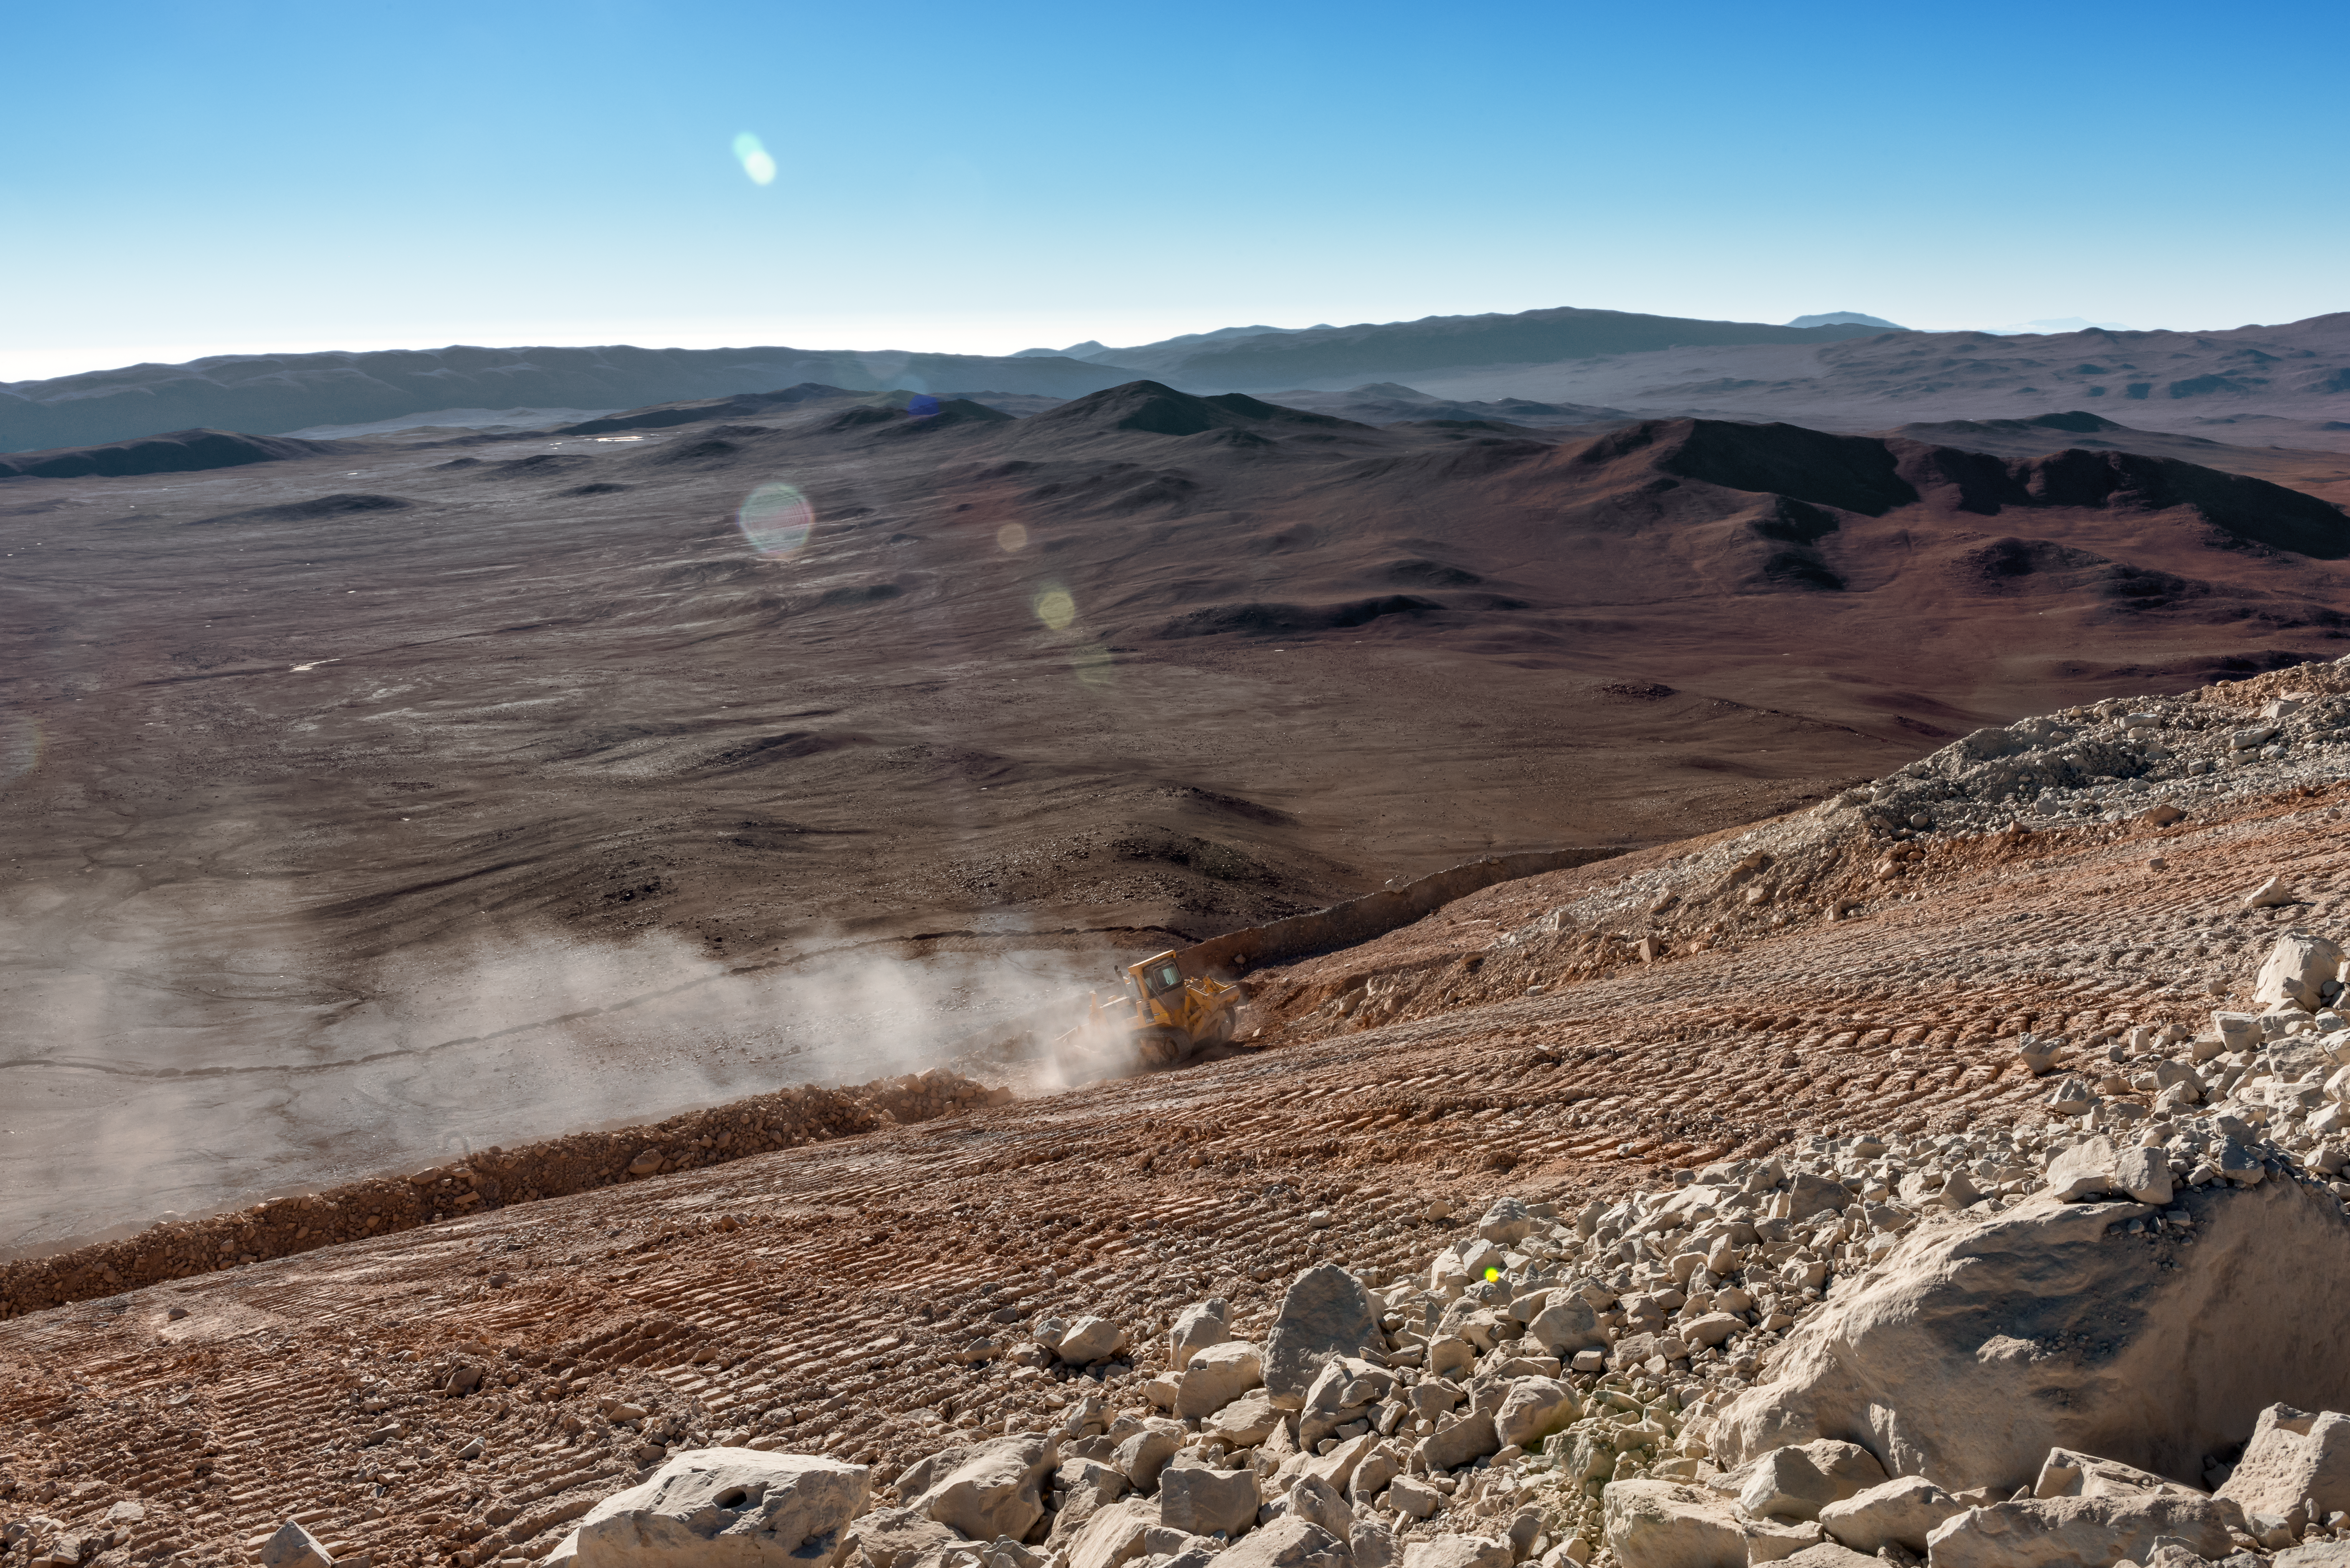

Cerro Armazones and the Atacama

Tyre tracks and boulders mark the slope of Cerro Armazones, where dust kicked up by a bulldozer is carried away on the wind.

Credit: P. Pardo Ávalos/ESO